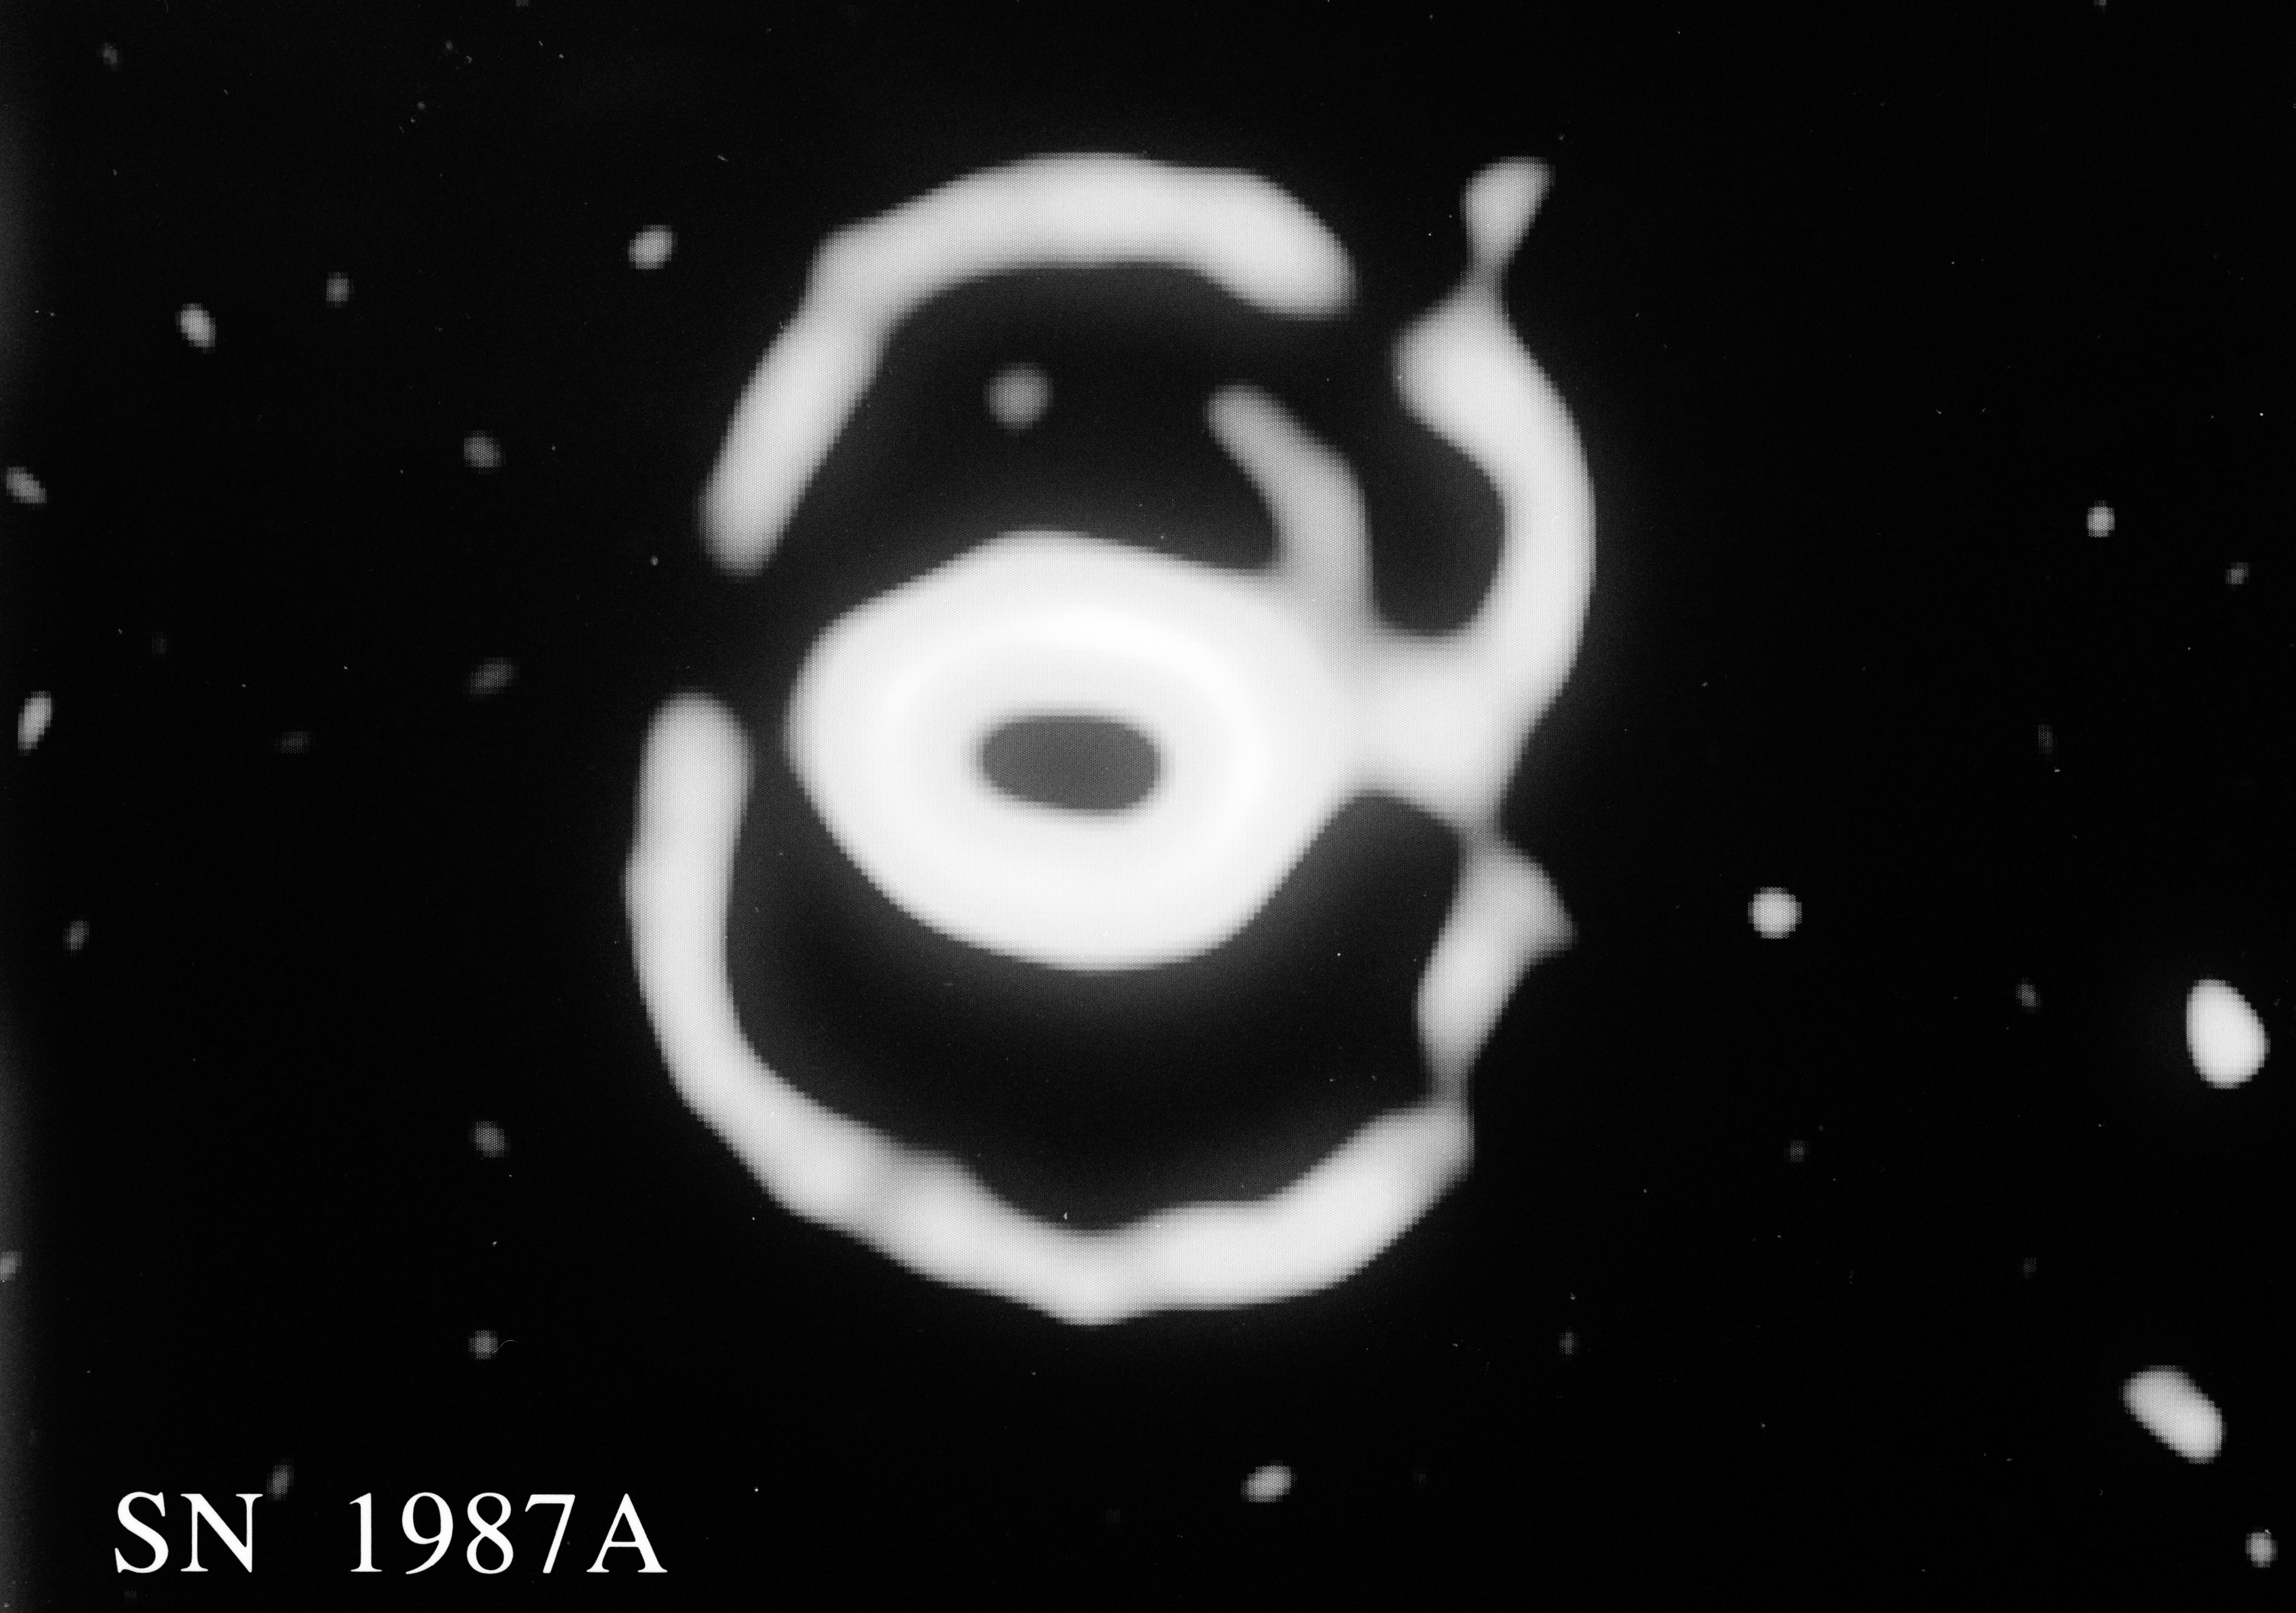

Changes in the ring nebula around SN 1987A

This computer-processed picture is an average of two 15-min exposures, obtained in the light of ionised nitrogen during the morning of December 20, 1993, with the Super Seeing Instrument (SuSI) at the 3.58m ESO New Technology Telescope.

It shows the complex structure of the faint nebulae around SN 1987A in the Large Magellanic Cloud. The inner ring was formed from interaction with matter ejected during an earlier phase by the star that later exploded as a supernova. Spectra and theoretical models suggest that the faint outer nebular loops trace the outer rim of a large bubble which was also formed by outflowing matter. The supernova itself, at the centre of the inner ring, emits very little light in the narrow spectral band used for this observation and is not visible on this picture.

Because of the very large range of intensities in these nebulosities, and in order to better show the structure, the intensities of the low surface brightness parts of the image have been greatly enhanced, relative to the brighter parts.

Most of the light from the inner ring is concentrated in a narrow, bright band which has been given relatively little prominence in this modified picture. However, the uneven structure, in particular the greater intensity in the North-West (upper right part), is clearly visible. This picture shows very faint structures and therefore a greater overall width of the ring than do earlier pictures.

The nominal resolution of this picture as determined by the size of the stellar images in the field, is 0.20 arcsec. The gap in the upper right quadrant of the outer ring is an artifact caused by subtracting a bright star at this location. The pixel size is 0.032 arcsec.

Credit: ESO